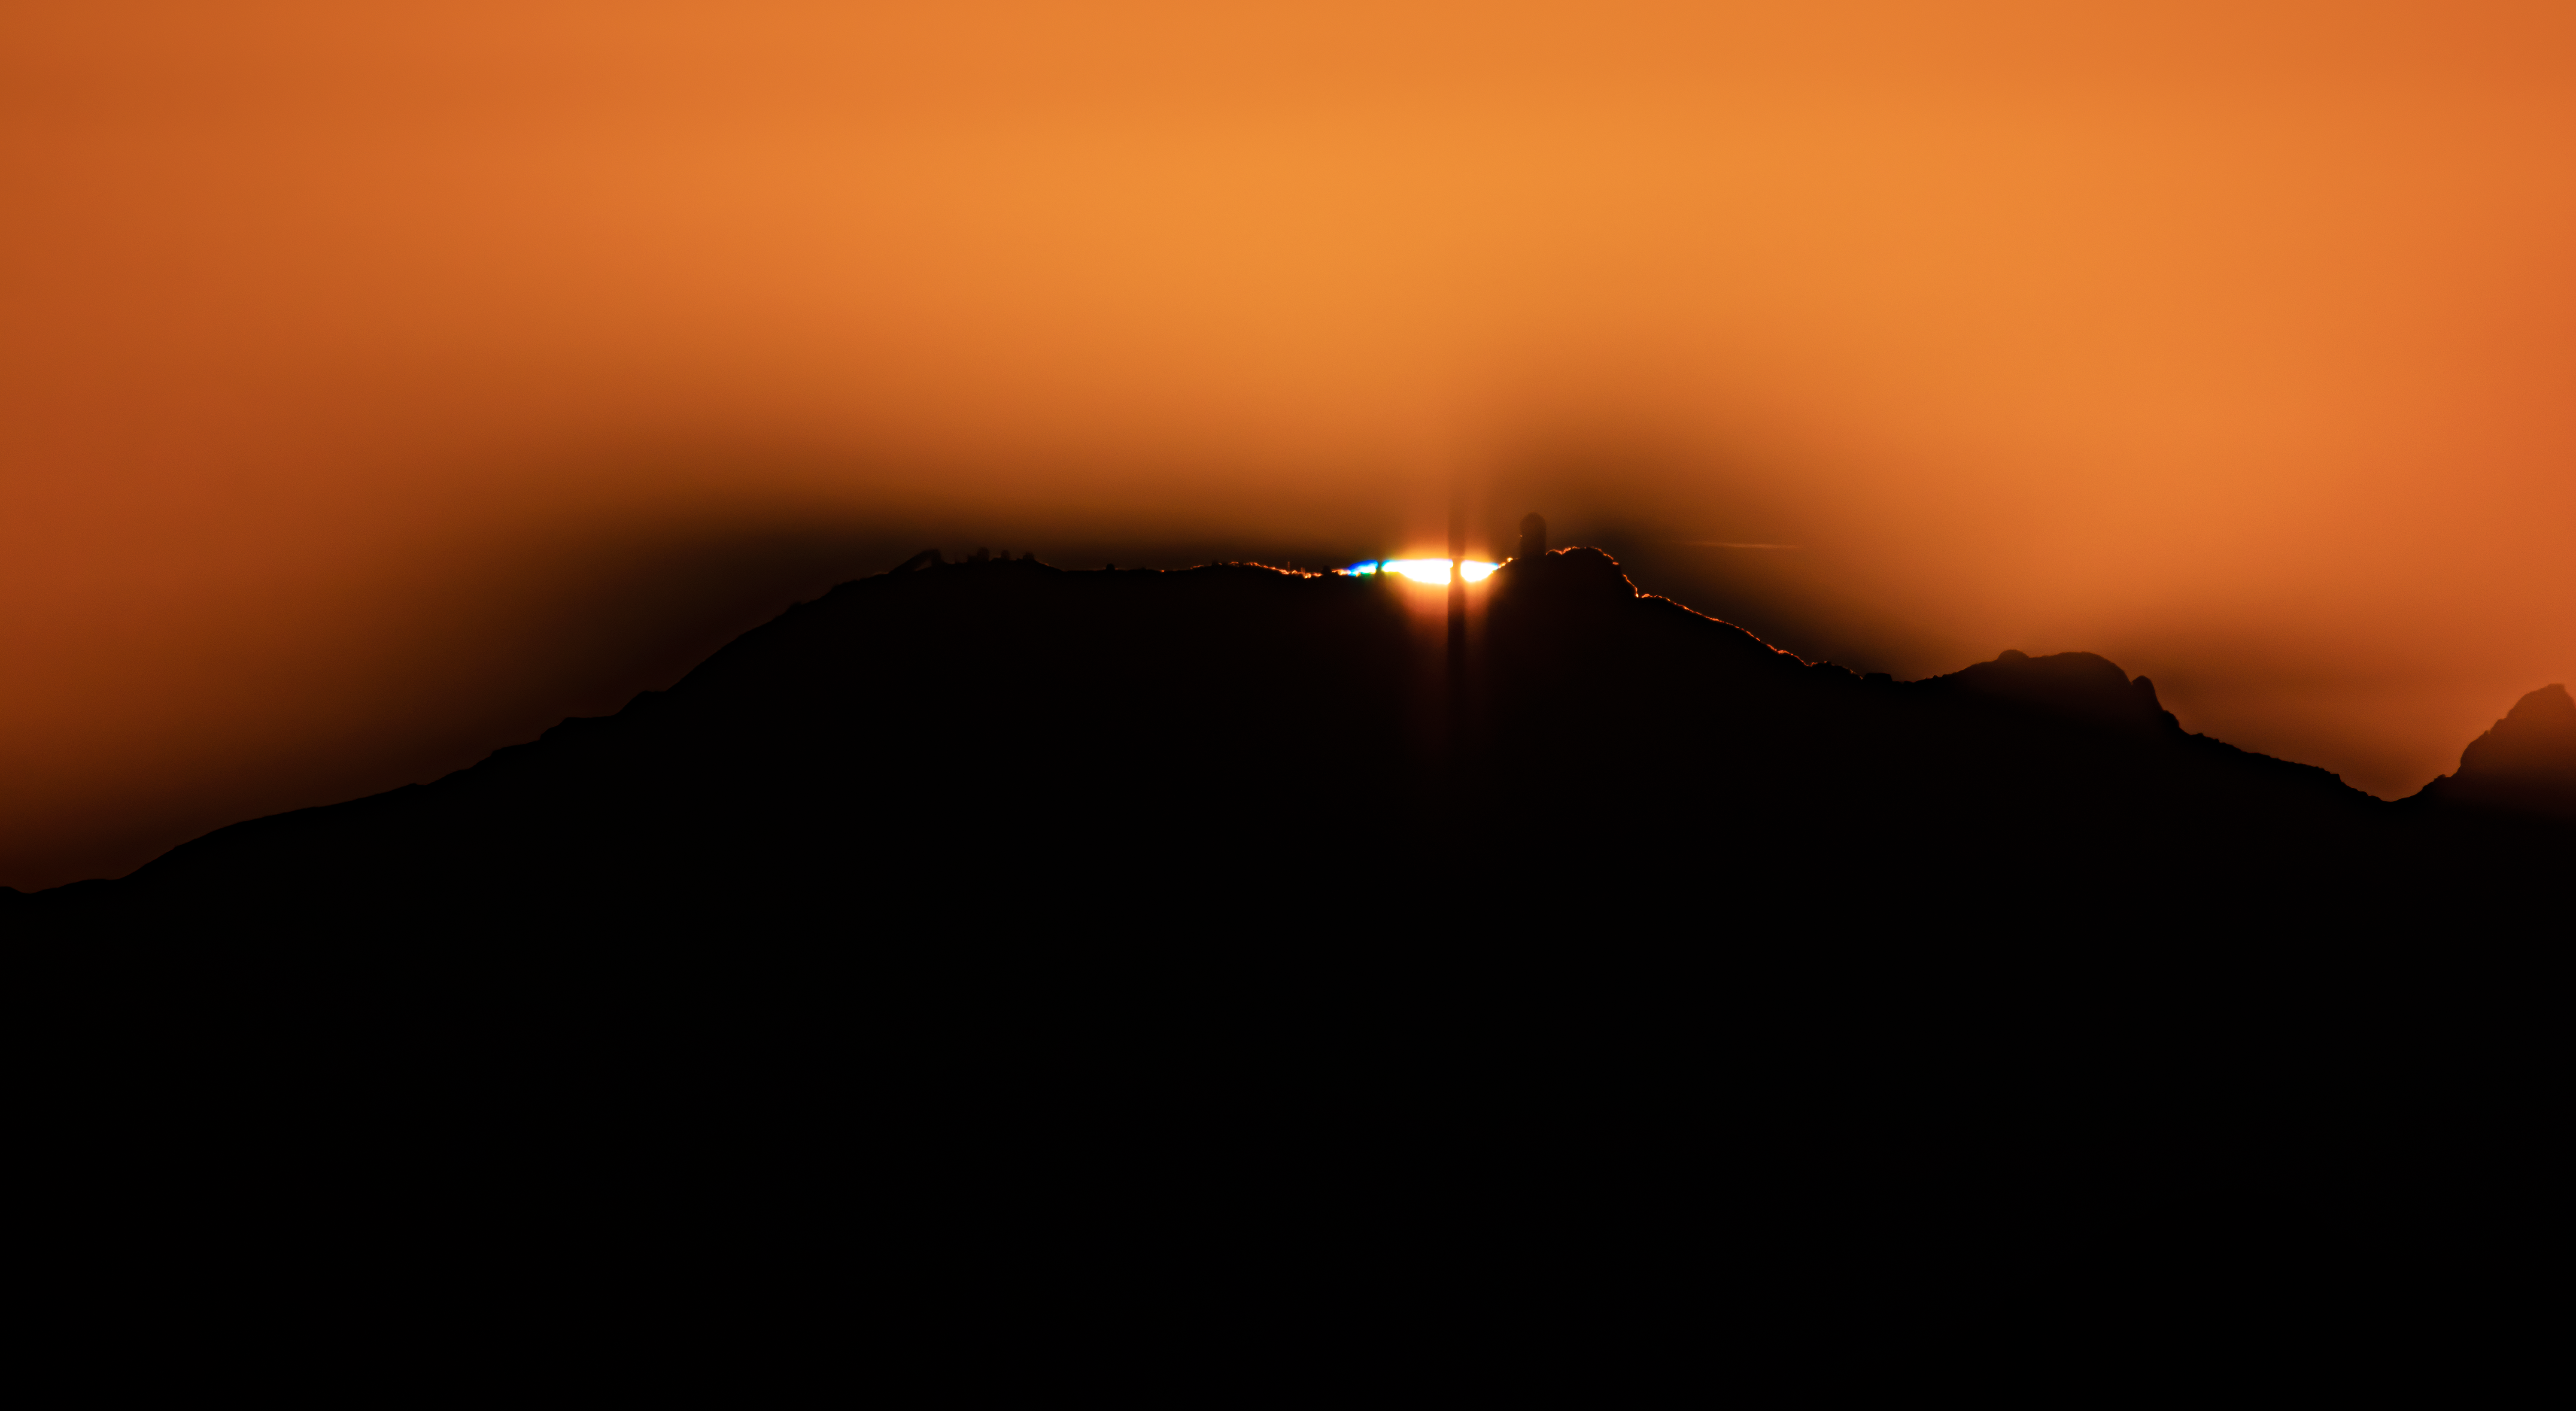

Sunset over Kitt Peak National Observatory

In this shot, the setting Sun is perfectly lined up to reveal the various telescopes atop Kitt Peak National Observatory, a program of NSF NOIRLab.

Credit: NOIRLab/AURA/NSF/R. Sparks